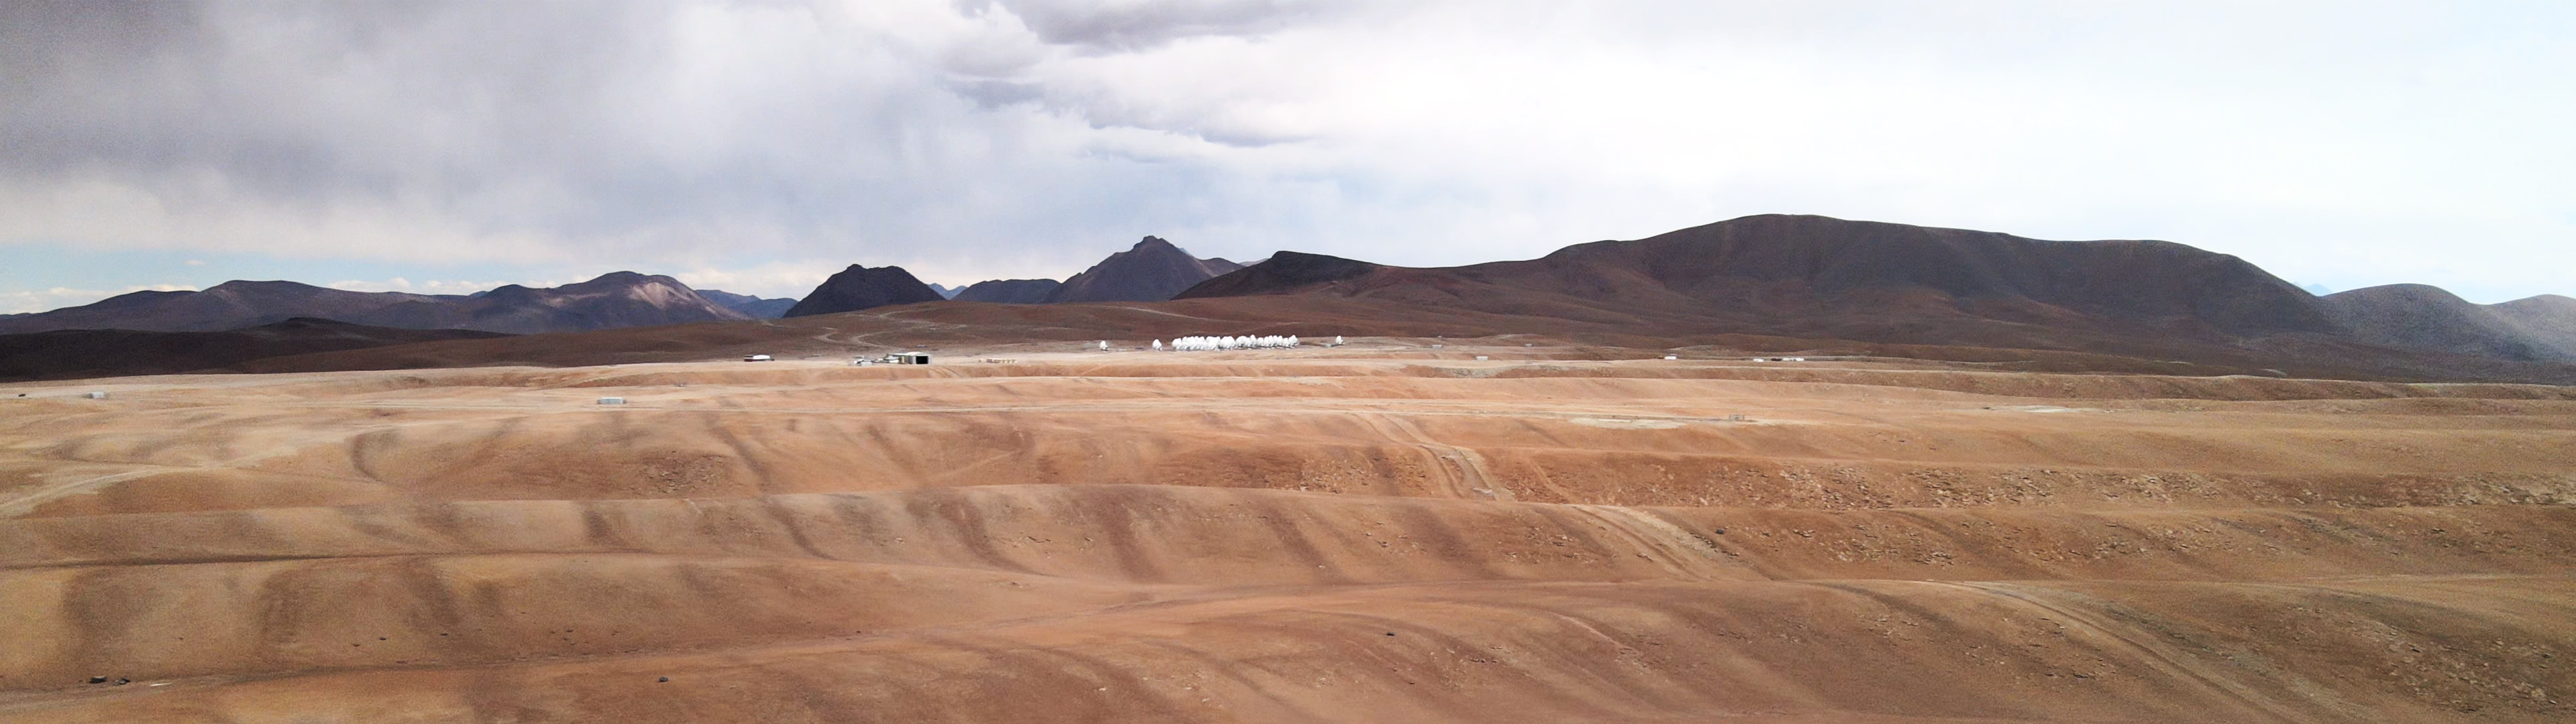

What’s that coming over the hill? It’s ALMA!

It might look like there’s not a lot going on in this Picture of the Week, but looks can be deceiving. Far off in the distance, huddled together like penguins in an Antarctic storm, sit the 66 high-precision antennas of the Atacama Large Millimeter/submillimeter Array (ALMA). Operated by ESO together with international partners, ALMA is designed to study the light emitted by the coldest objects in the Universe, such as vast cold clouds in interstellar space.

Stretching out either side of the antennas is the empty landscape of the Chajnantor plateau. Sitting at 5,000 m above sea level in the Chilean Andes, this remote location is one of the driest places on Earth. It’s this dryness that makes it the perfect place for observing the signals from the cold Universe which would otherwise be heavily absorbed by water vapour in our atmosphere.

ALMA is what’s known as an interferometer, meaning that its individual antennas work together, acting to form a more powerful telescope that can discern details smaller than what can be seen with the individual antennas. Depending on what observations are being carried out, the antennas are arranged in different configurations. The further away they are, the finer the details they can see; more compact configurations, on the other side, offer better sensitivity and are ideal when observing diffuse extended objects. Here the antennas are in one of the most compact configurations, but the distance between them can be as great as 16 kilometres!

Credit: ESO